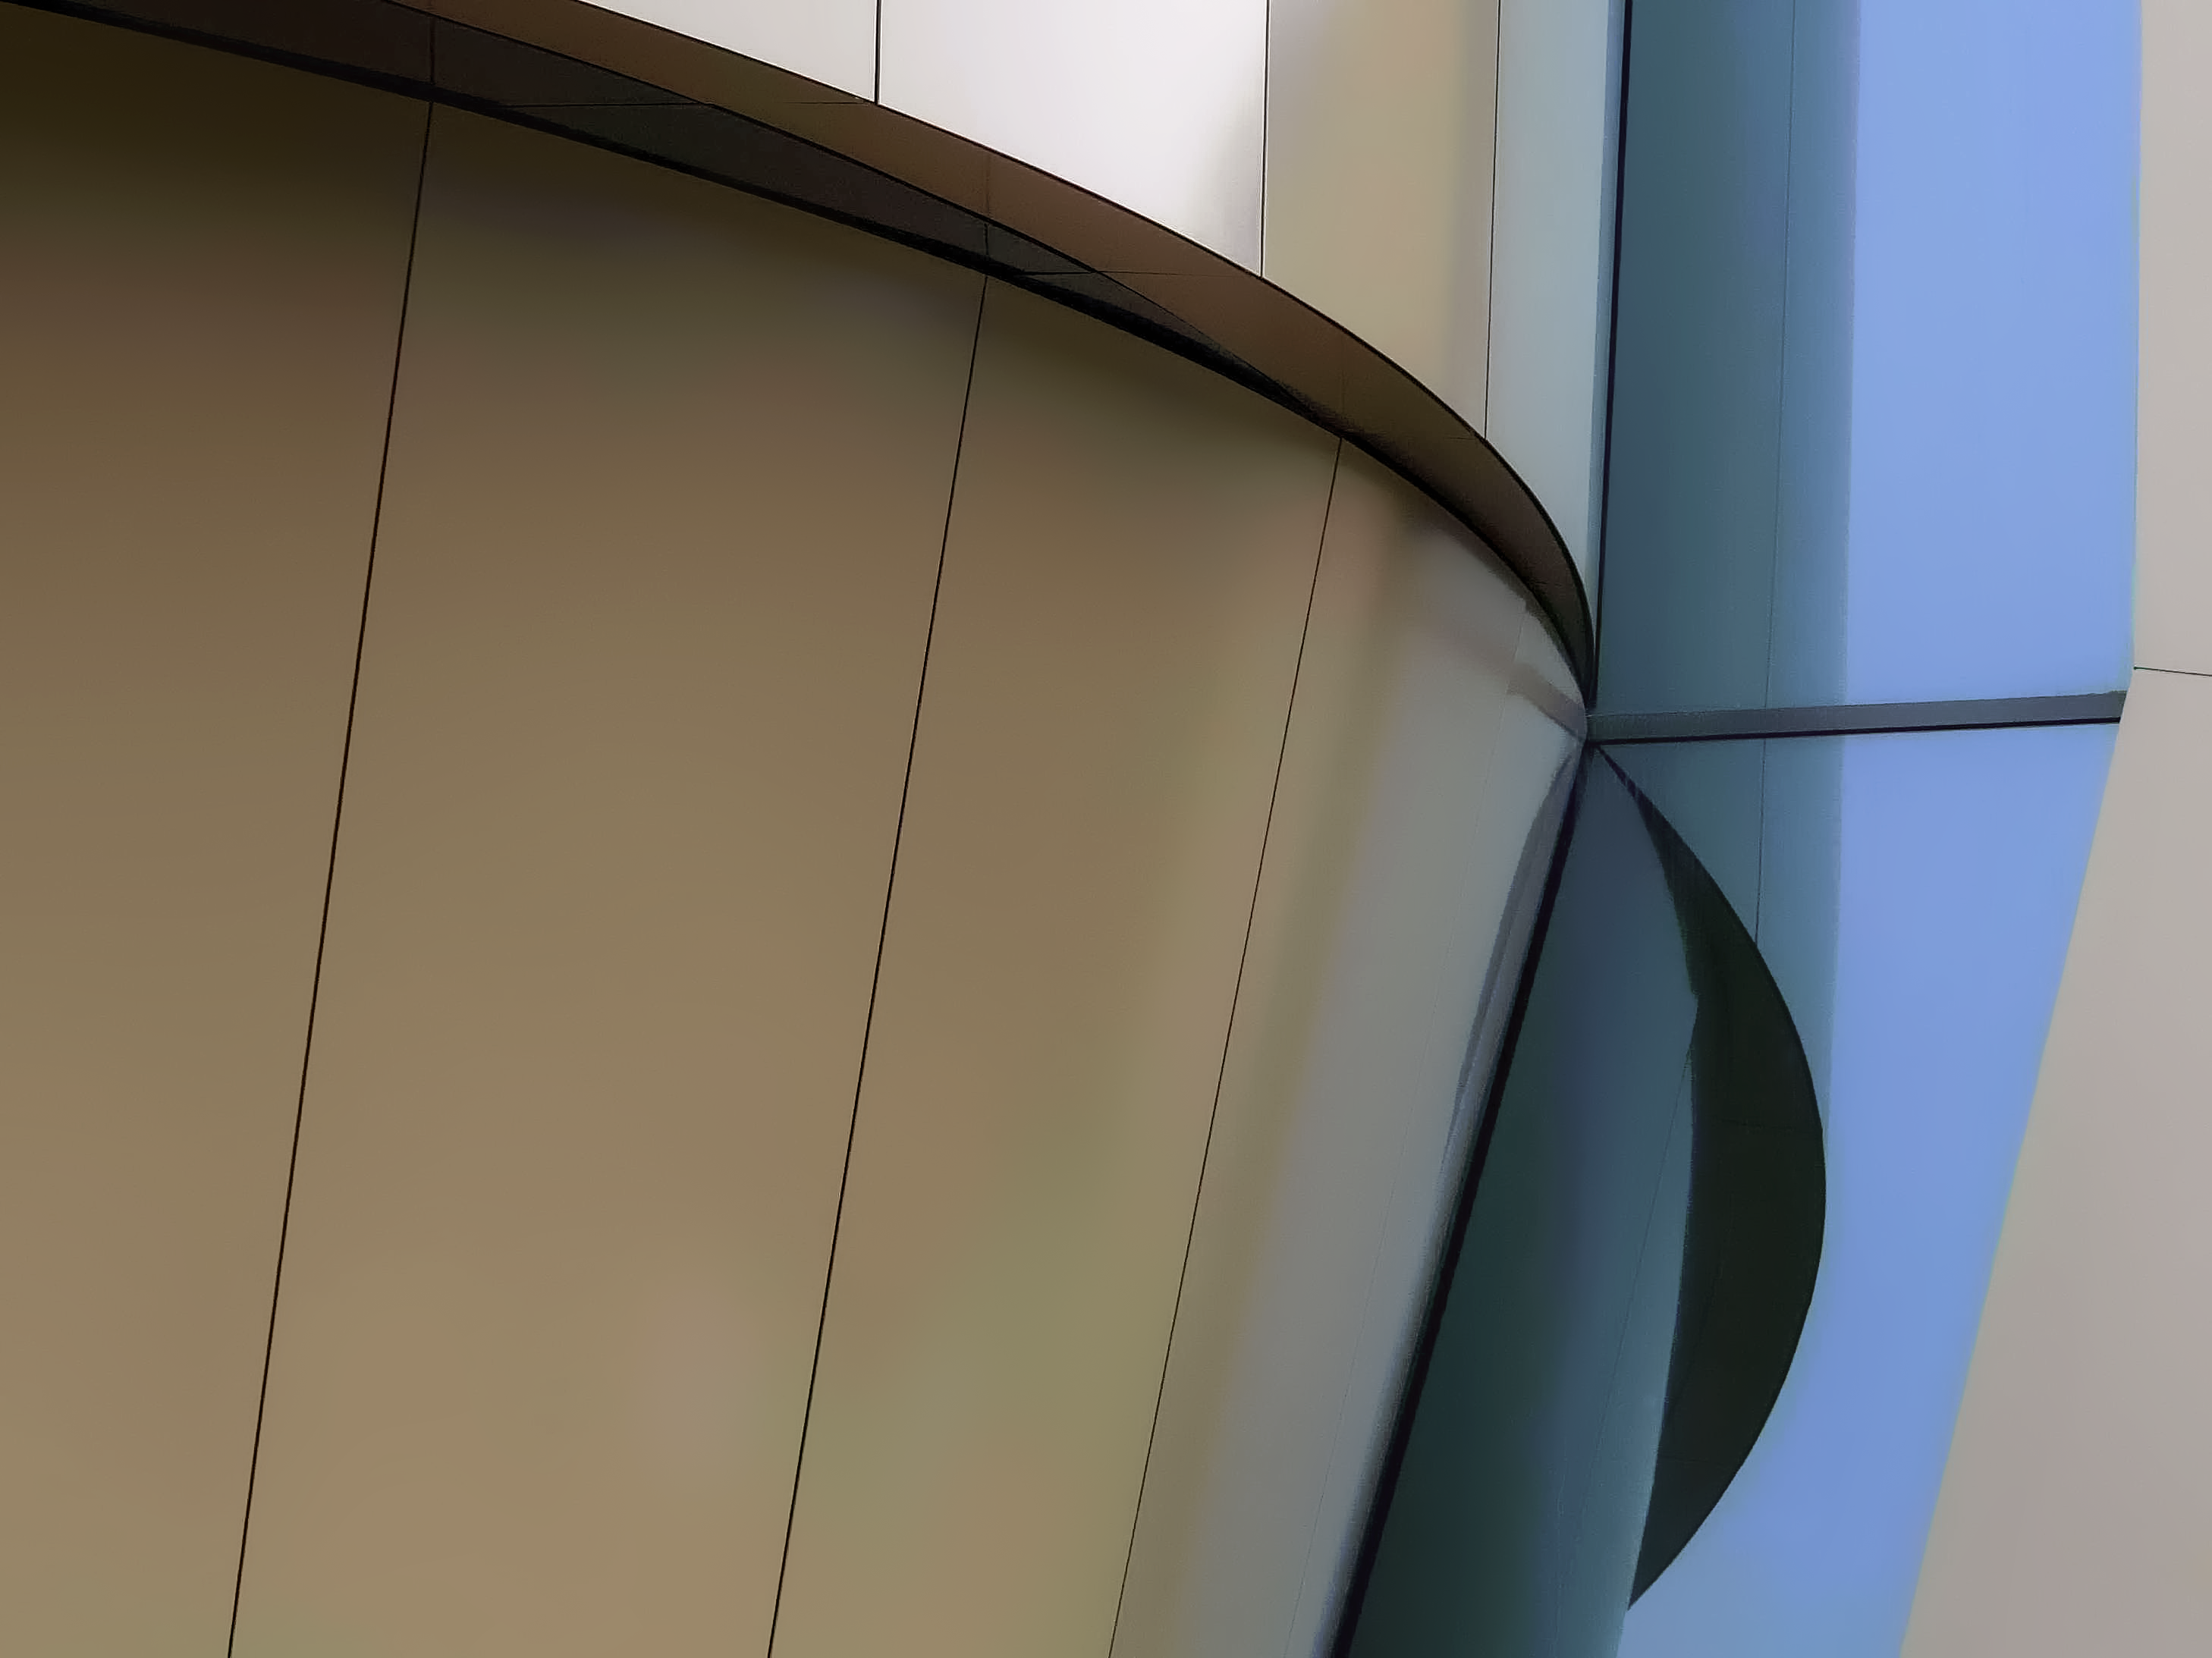

Close-up view of the ESO Supernova

This image demonstrates the modern design of the exterior of the ESO Supernova Planetarium & Visitor Centre. The novel design of this new building resembles that of a double-star system with one star transferring mass to its companion. This set-up will ultimately lead to the heavier component exploding as a supernova, briefly becoming as bright as the light of all the stars in the Milky Way combined. We expect the centre — aptly named the ESO Supernova — to similarly shine like a supernova, generating an enthusiasm and passion for astronomy with young and old.

Credit: ESO/F. Reckmann